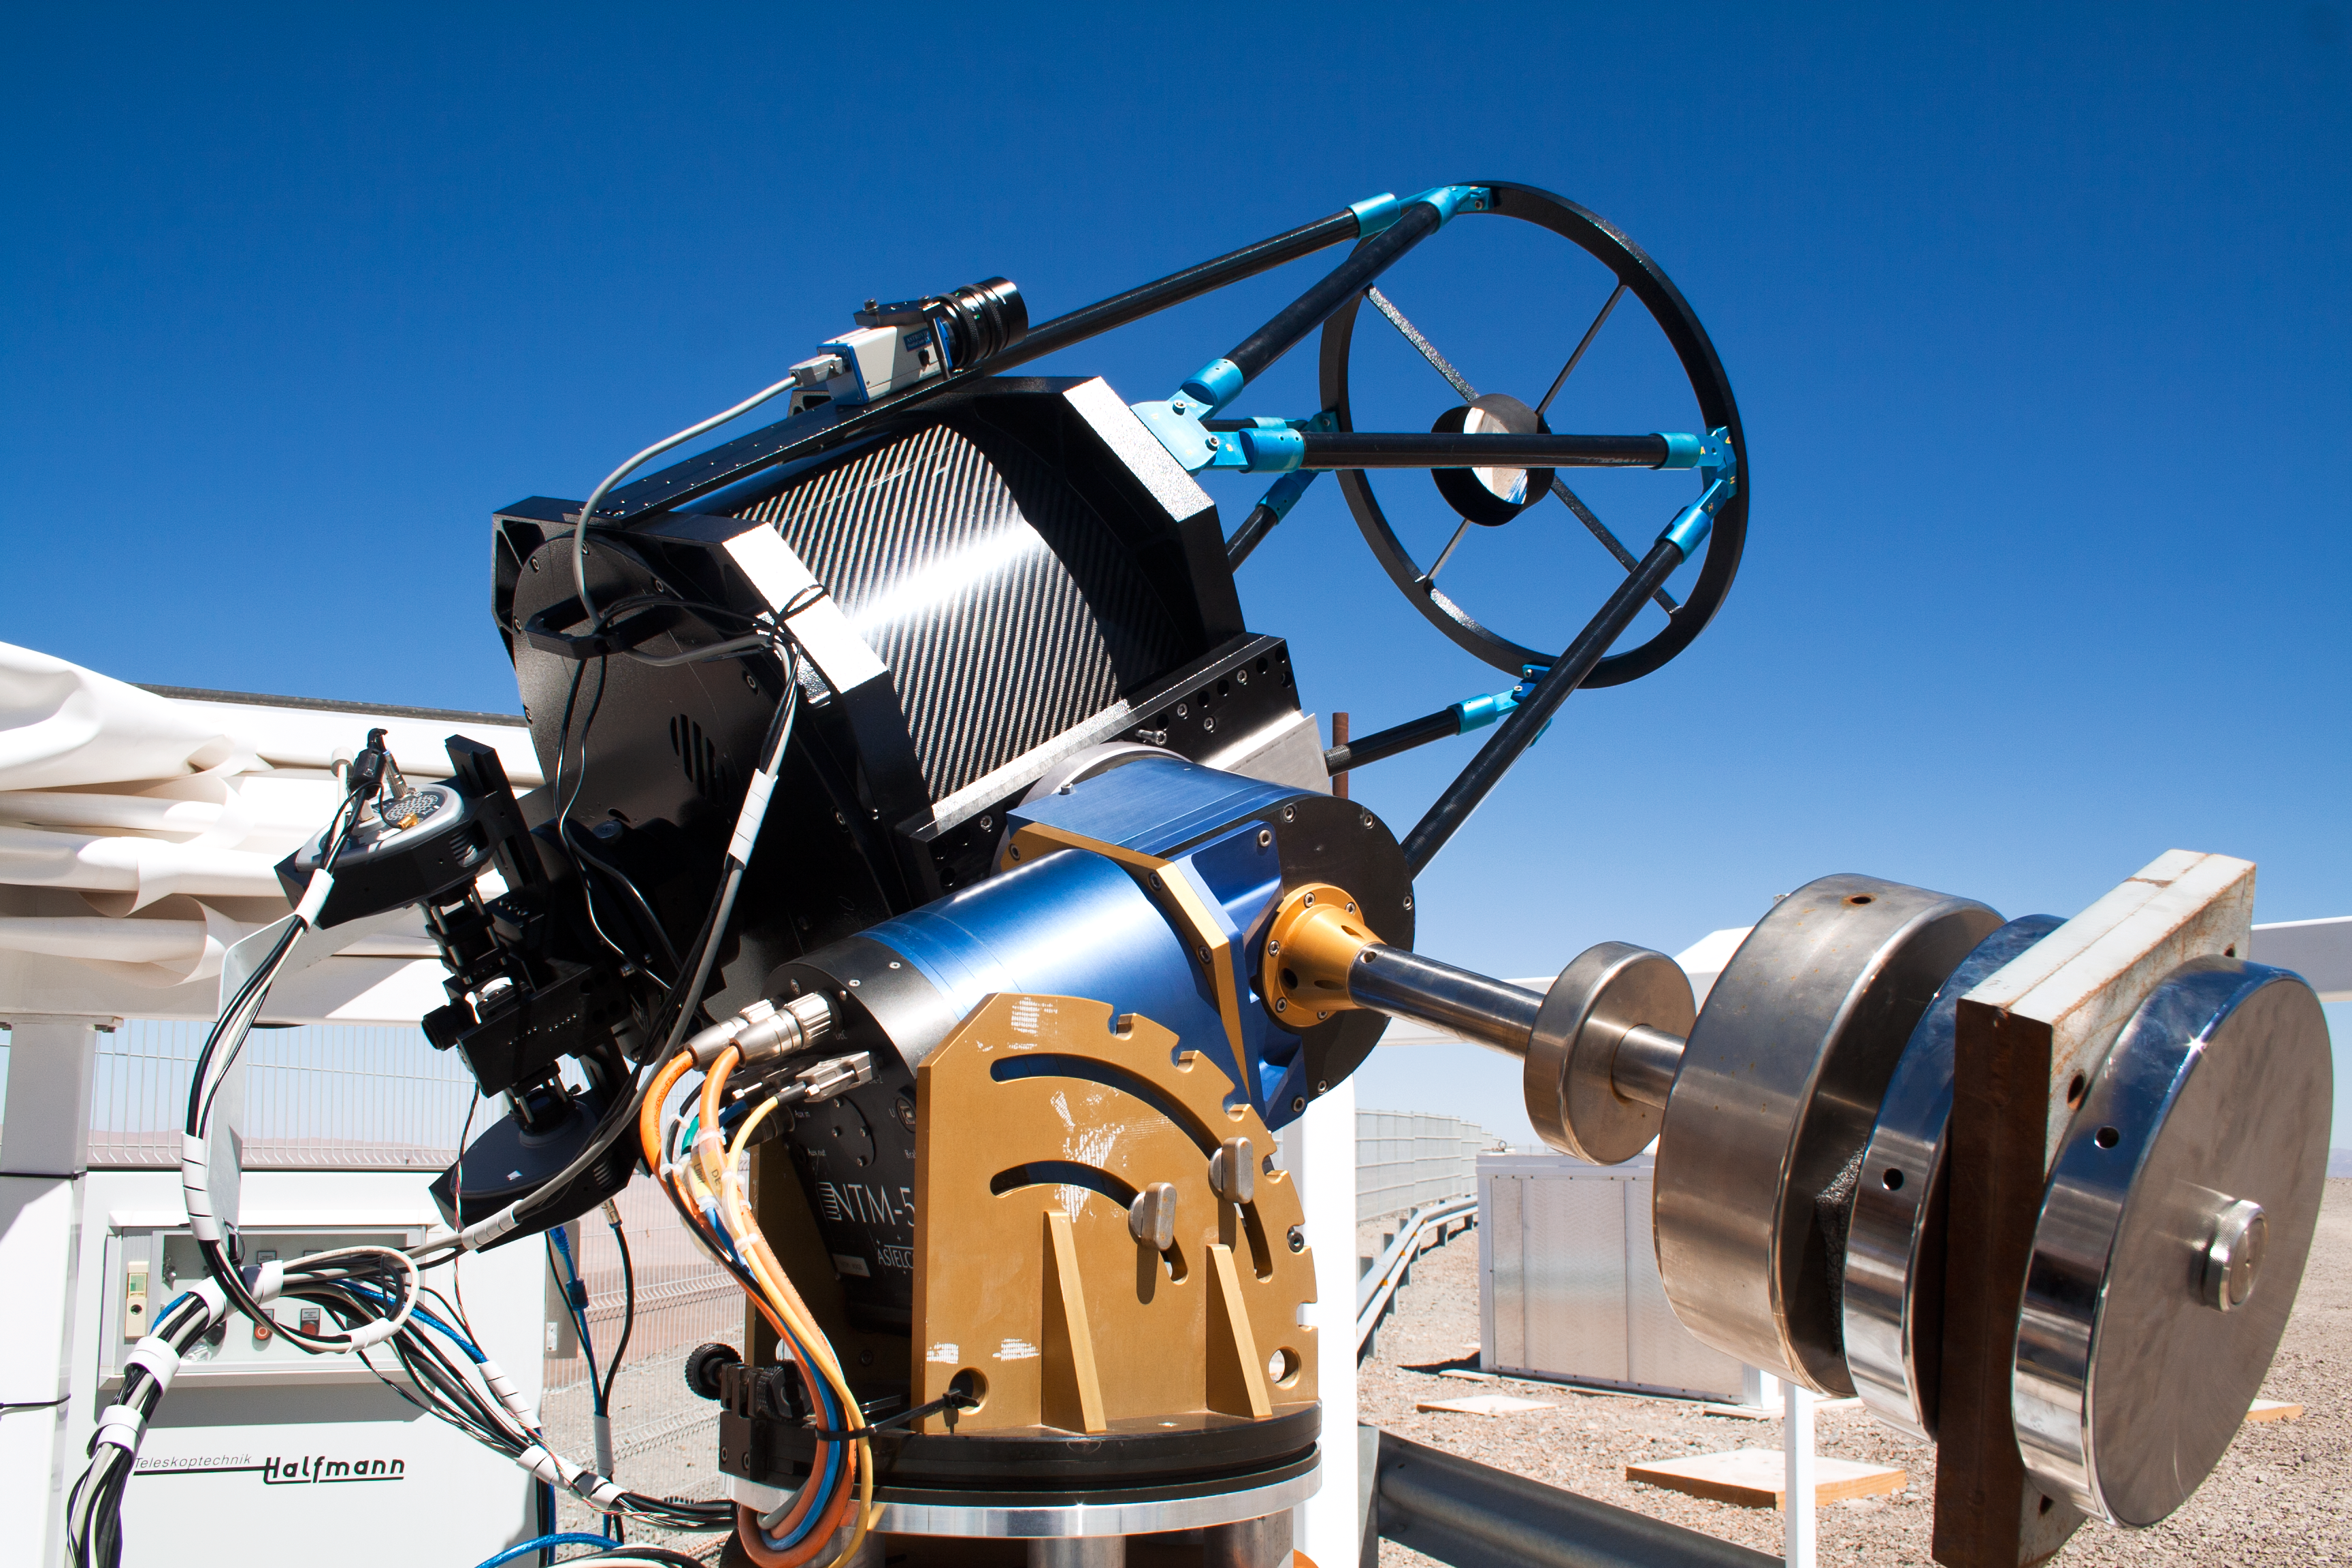

SLODAR instrument at Paranal

This small telescope feeds an instrument that monitors the vertical profile of the atmospheric turbulence, using the so-called “Slope Detection and Ranging (SLODAR)” technique. The instrument, developed by Durham University and ESO, was installed at ESO’s Paranal Observatory in March 2011 for a statistical characterisation of the site, and is seen here during its commissioning process.

Credit: T. Butterley/ESO